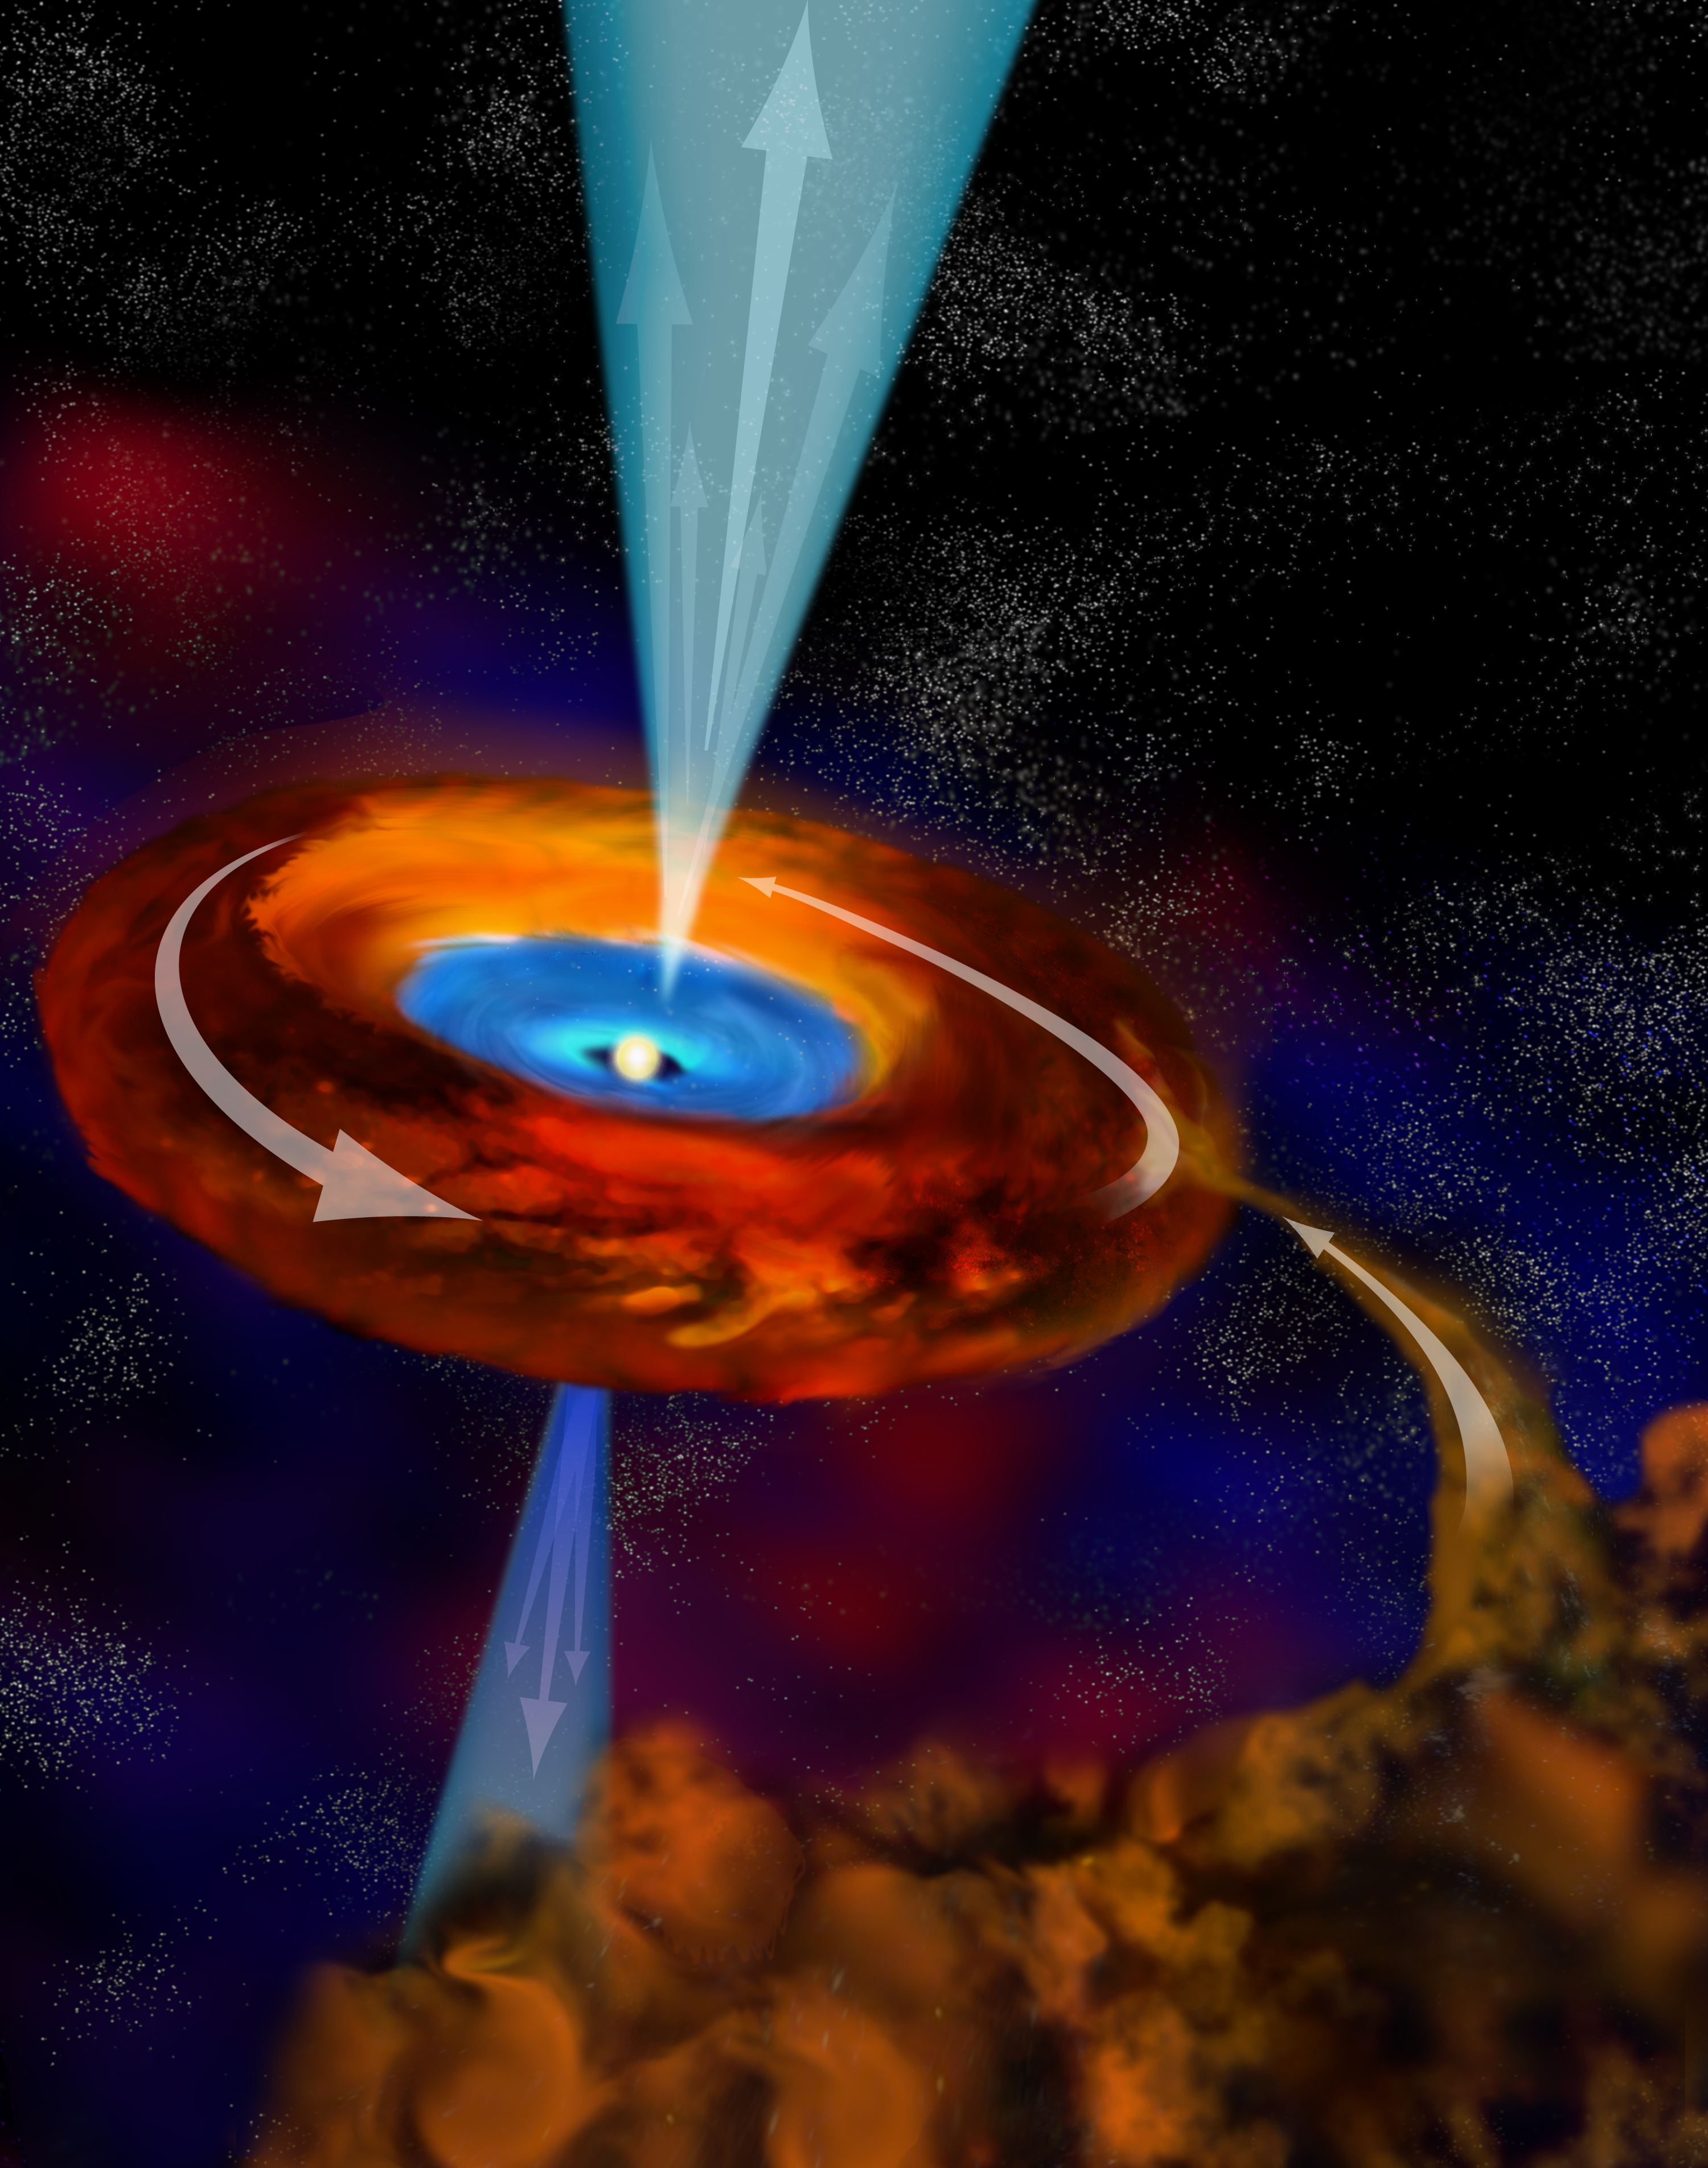

Feeding a Star

In this artist's interpretation, a massive young star draws matter around it, so much so that its magnetic field is overwhelmed with charged particles that are shot outward as jets from its poles.

Credit: B. Saxton, NRAO/AUI/NSF